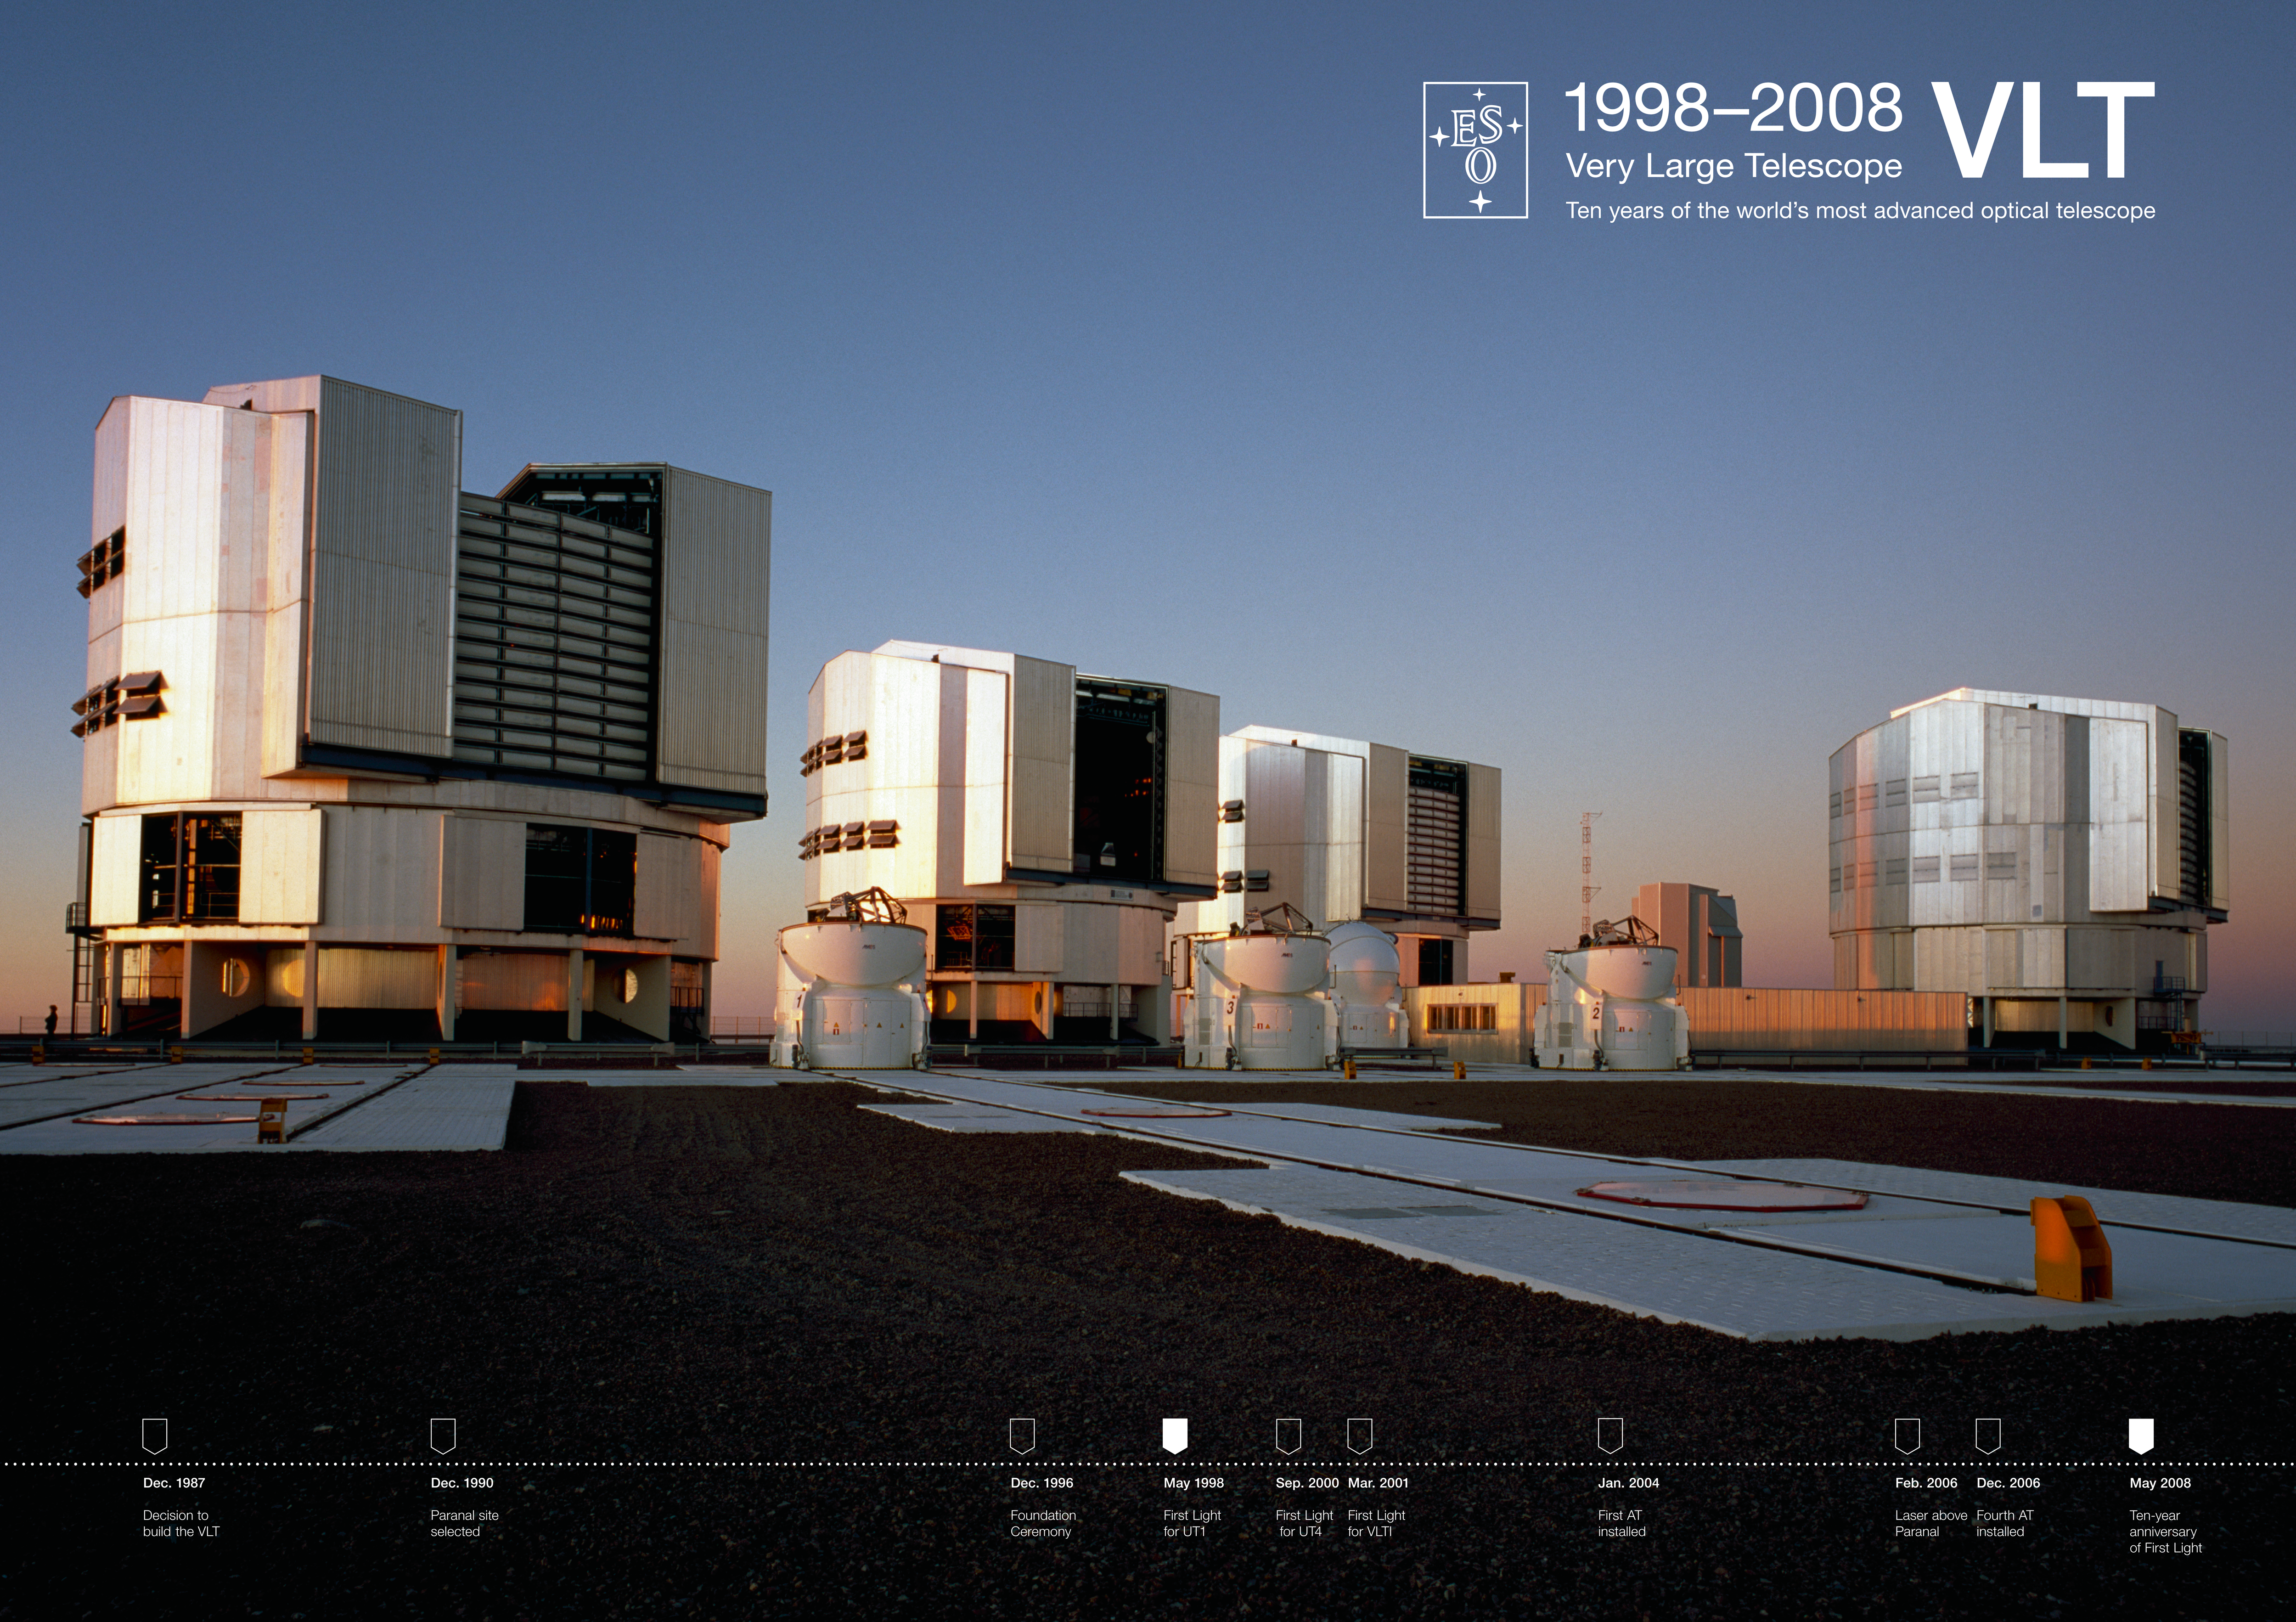

ESO celebrates 10 years since first light of the VLT

27 May 2008 marked the 10th anniversary since First Light with ESO's Very Large Telescope (VLT), the most advanced optical telescope in the world. The VLT has evolved into a unique suite of four 8.2-m Unit Telescopes (UTs) equipped with no fewer than 13 state-of-the-art instruments, and four 1.8-m moveable Auxiliary Telescopes (ATs). The telescopes can work individually, and they can also be linked together in groups of two or three to form a giant 'interferometer' (VLTI), allowing astronomers to see details corresponding to those from a much larger telescope.

Credit: ESO